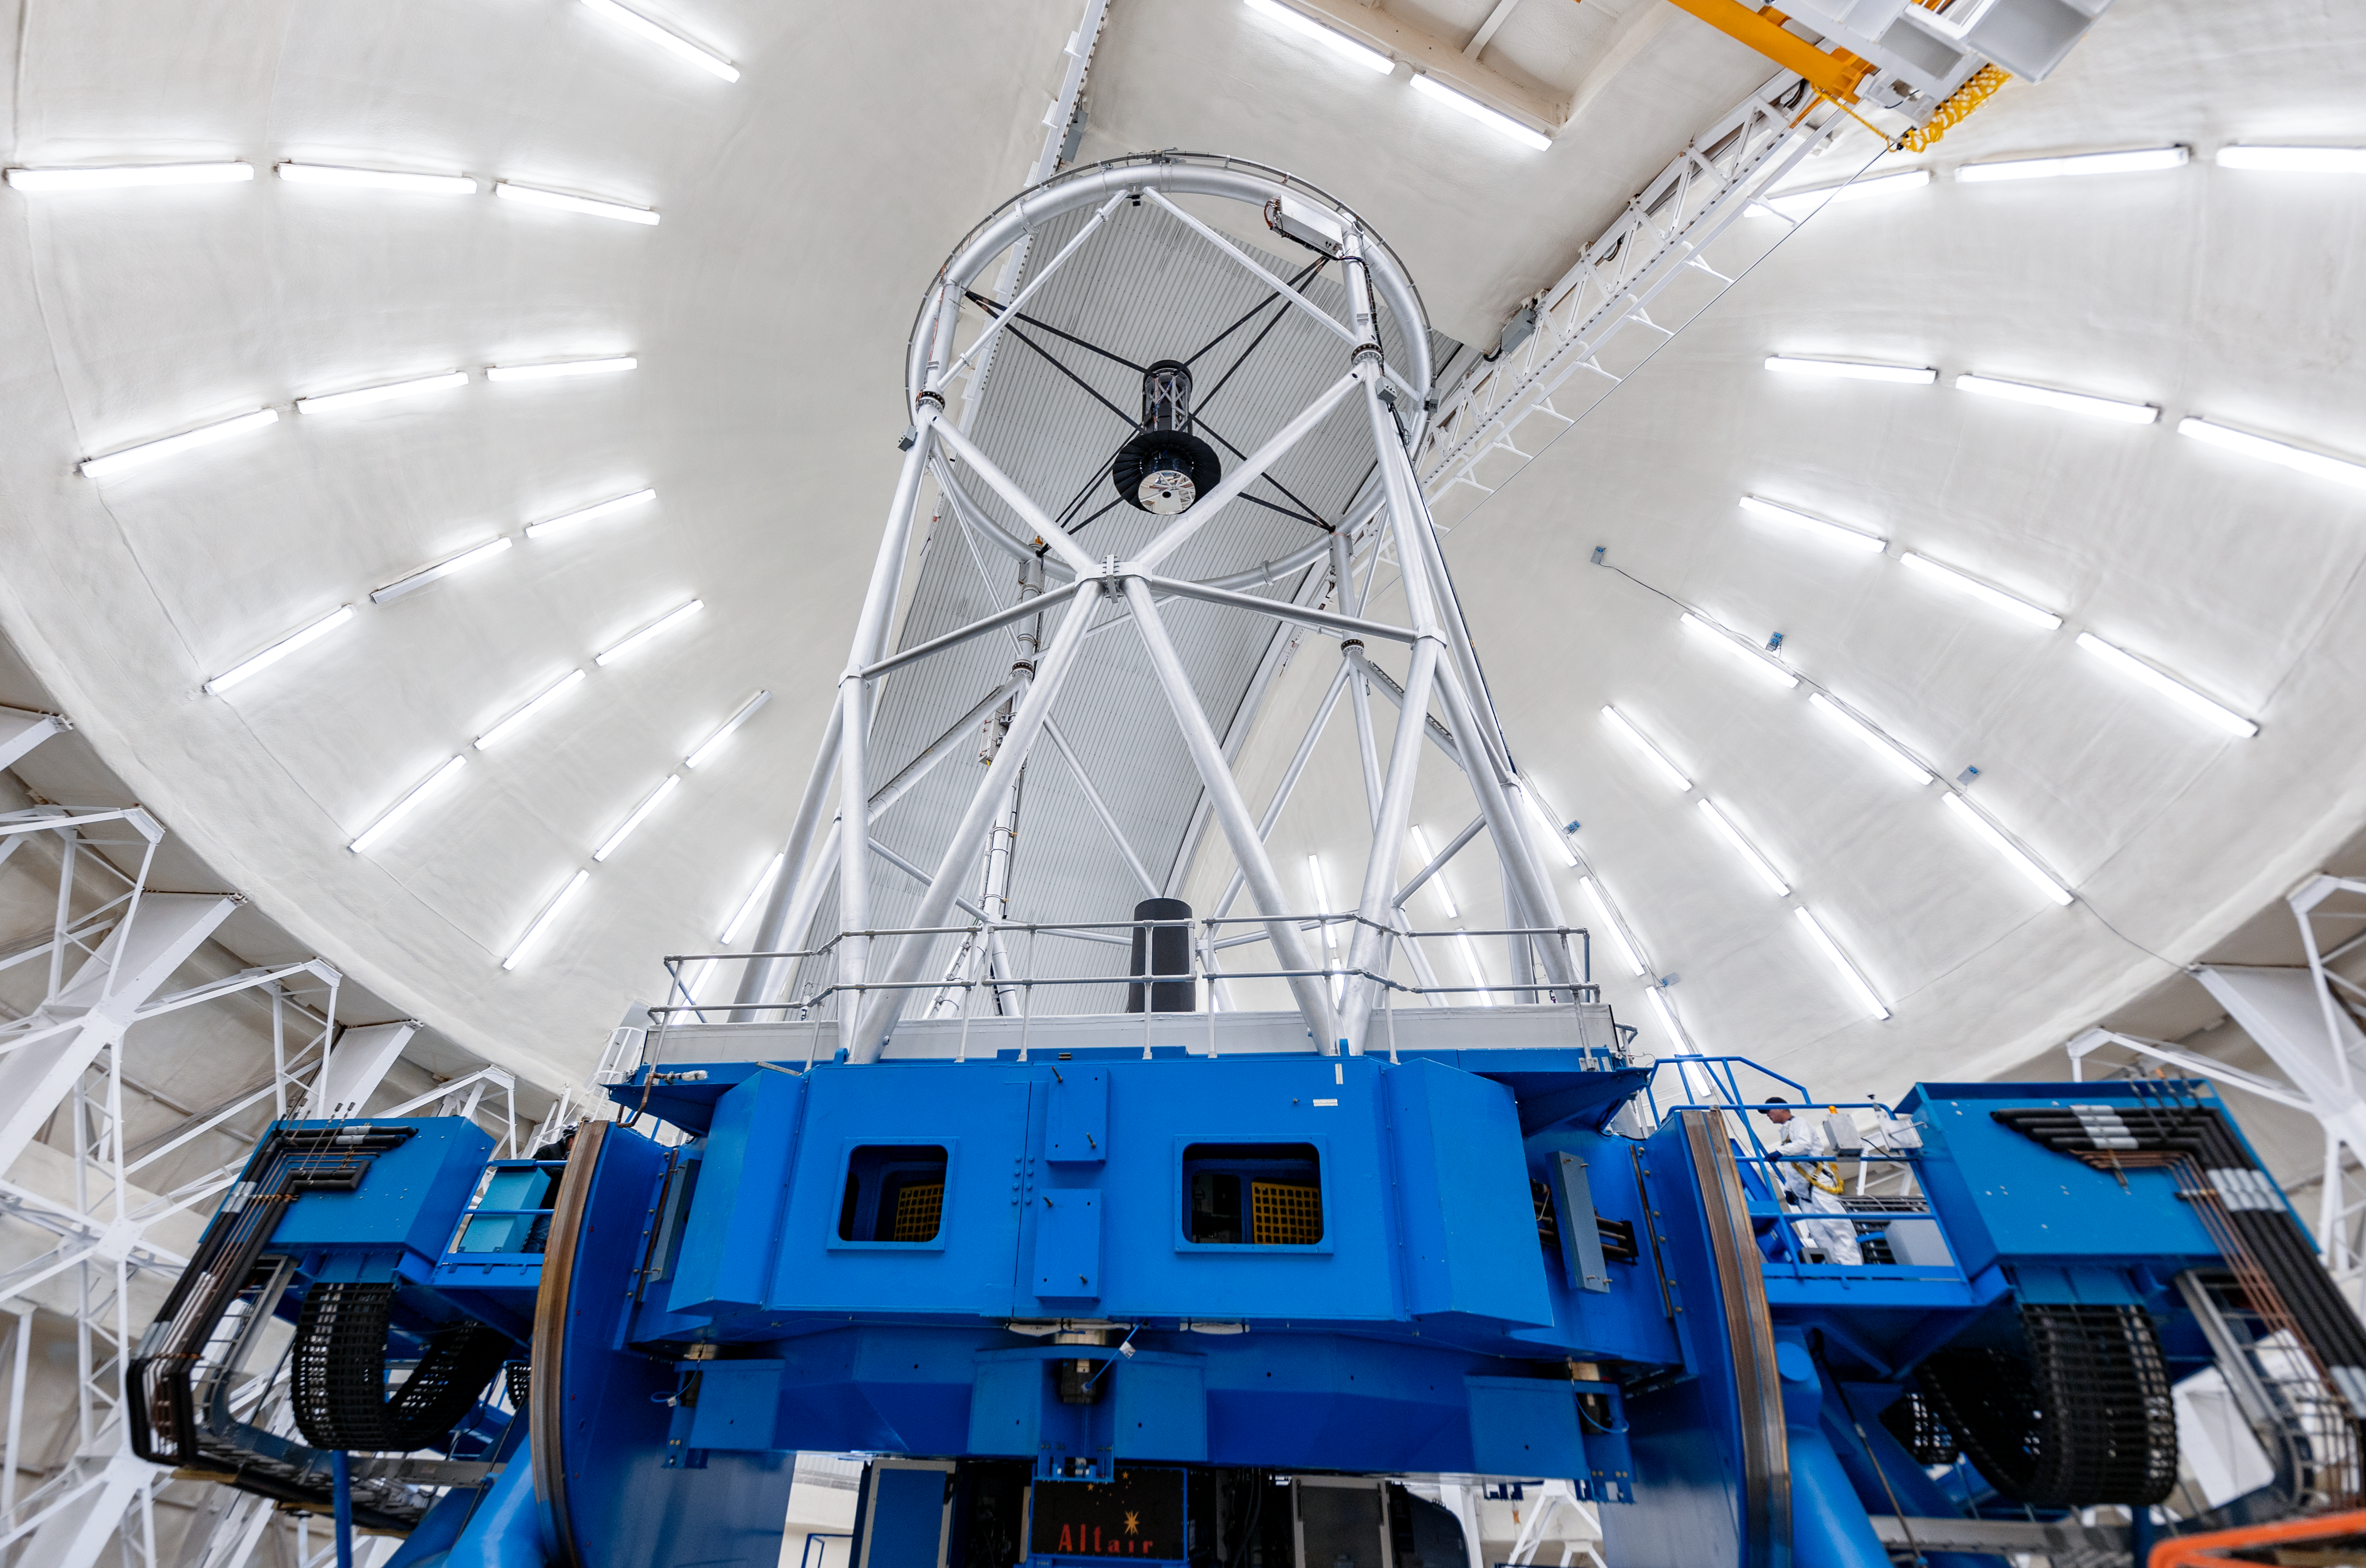

Gemini North Interior

The interior of the Gemini North telescope on Maunakea in Hawai‘i.

Credit: International Gemini Observatory/NOIRLab/NSF/AURA/ T. Slovinský